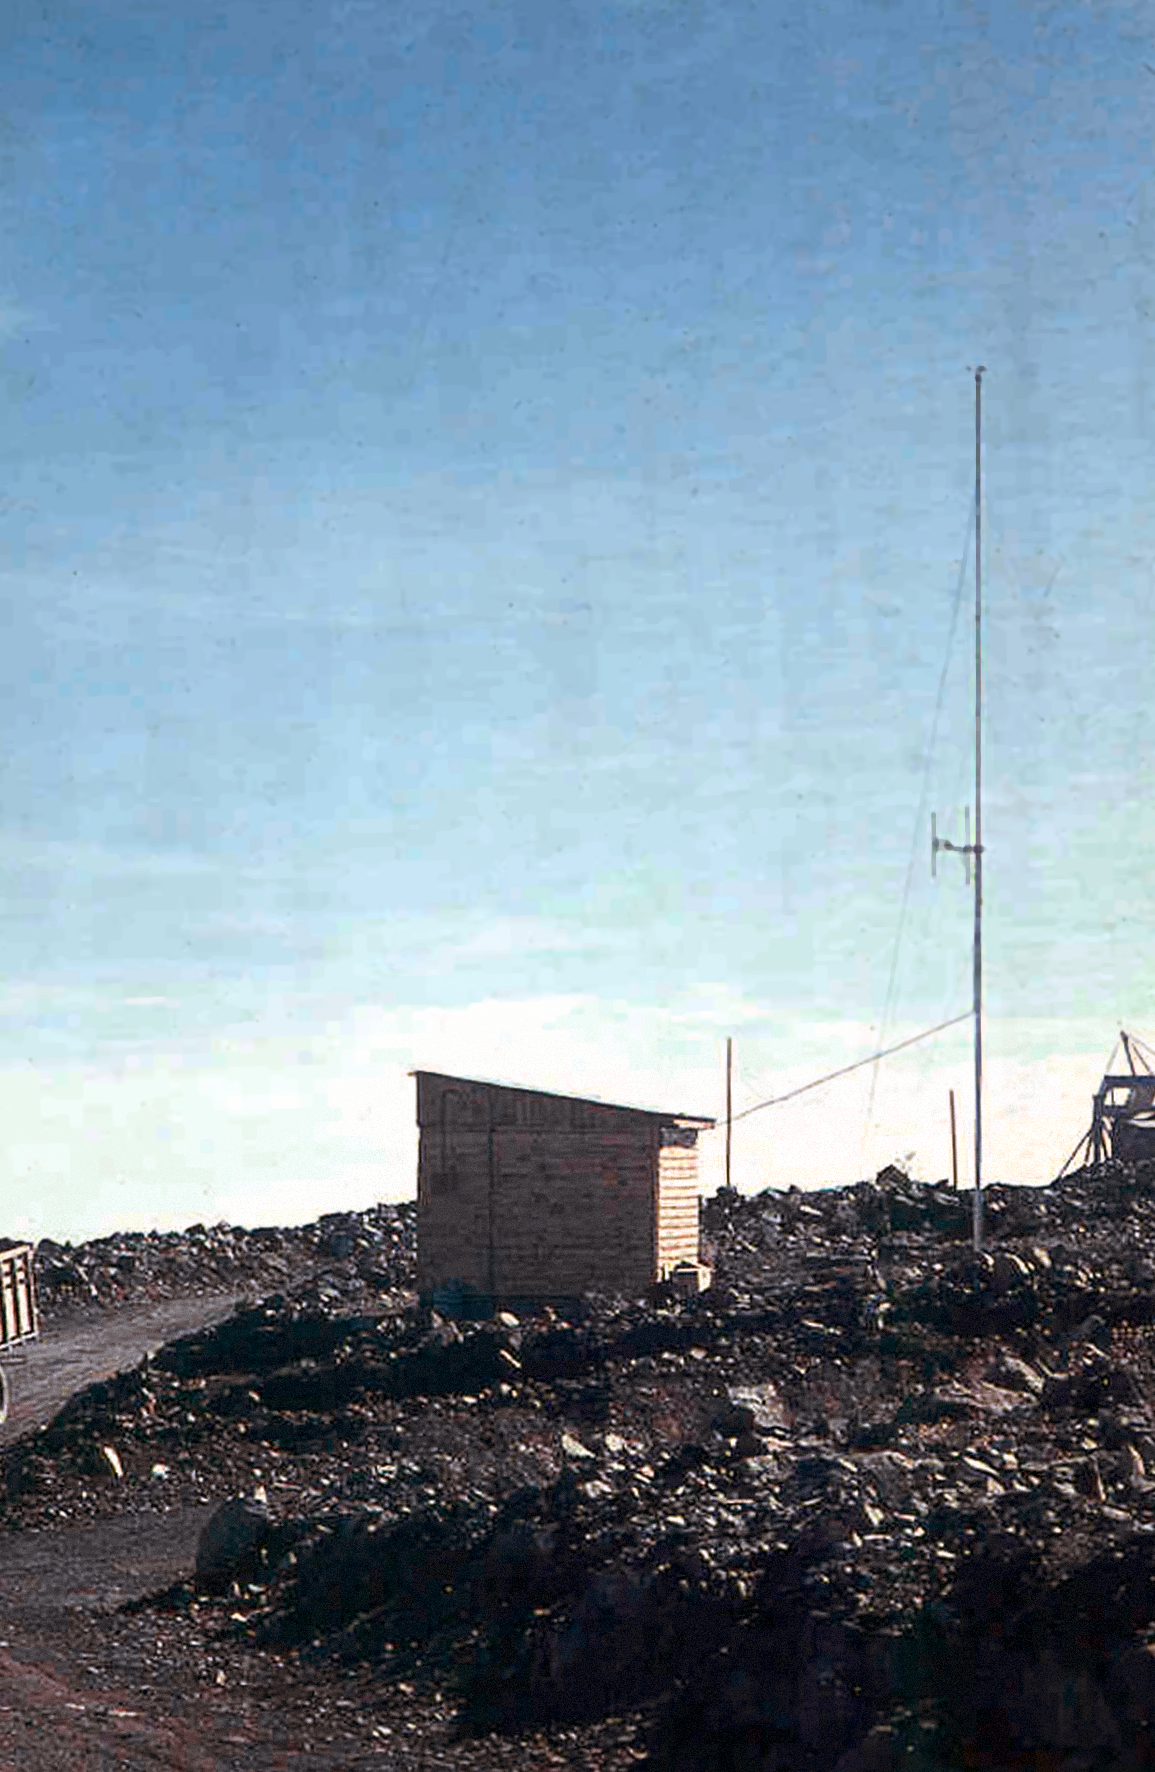

The radio hut at La Silla

The radio hut used during the La Silla Observatory construction.

Credit: ESO/J. Doornenbal